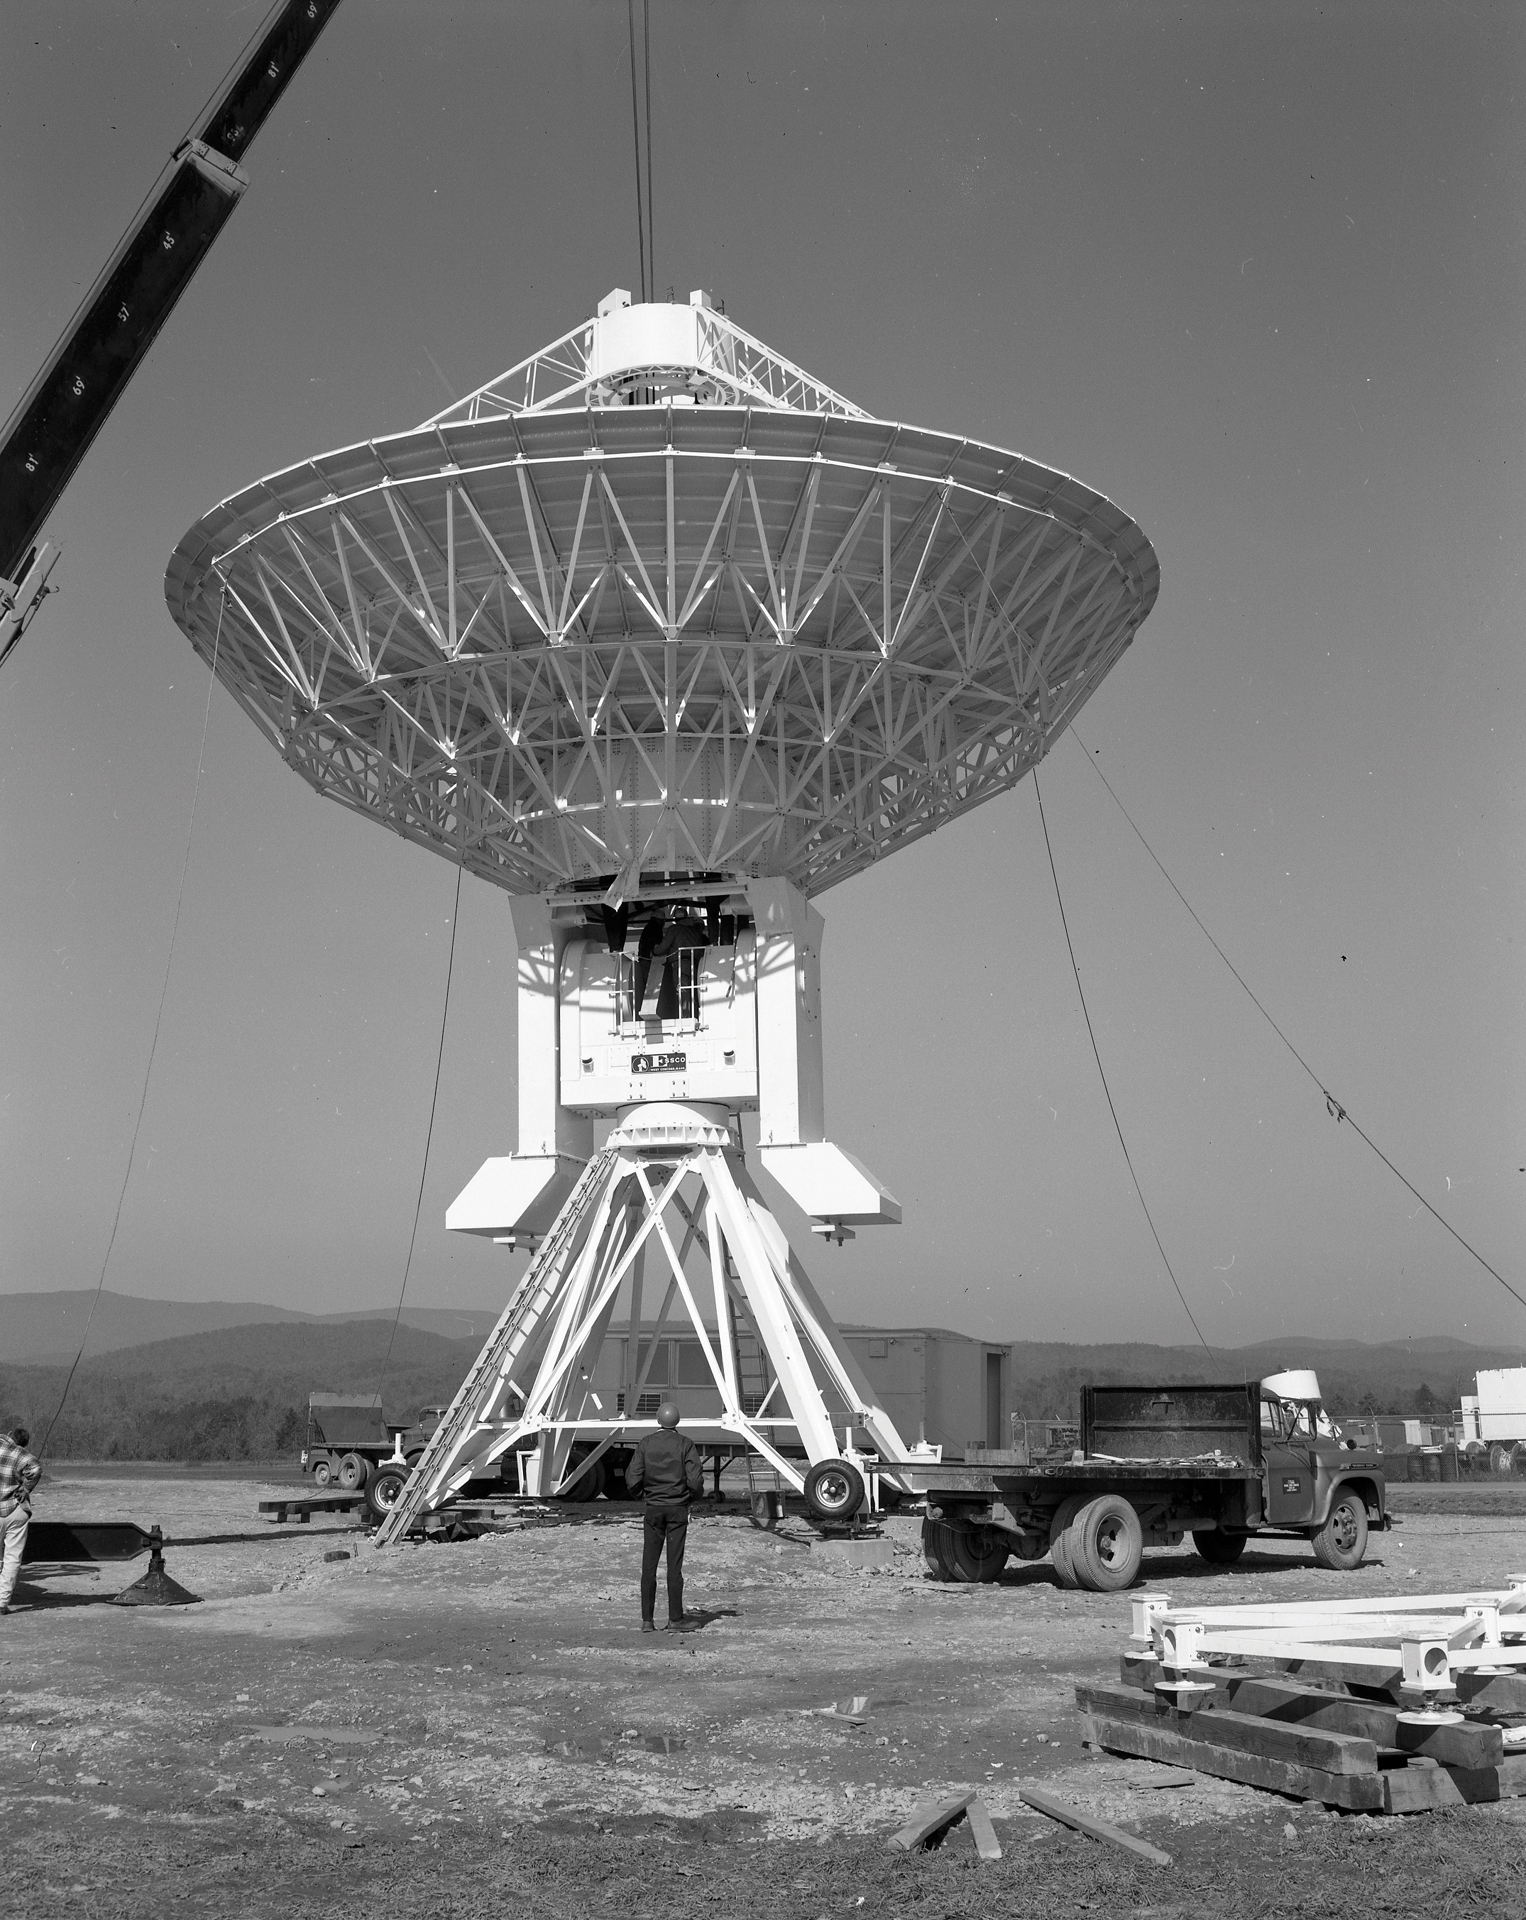

Assembling the 45-foot

Assembling the 45-foot portable radio telescope that served as the fourth and distant member of the Green Bank Interferometer (GBI). Notice its iconic cement-filled "arms" that act as counterweights to its heavy dish.

Credit: NRAO/AUI/NSF